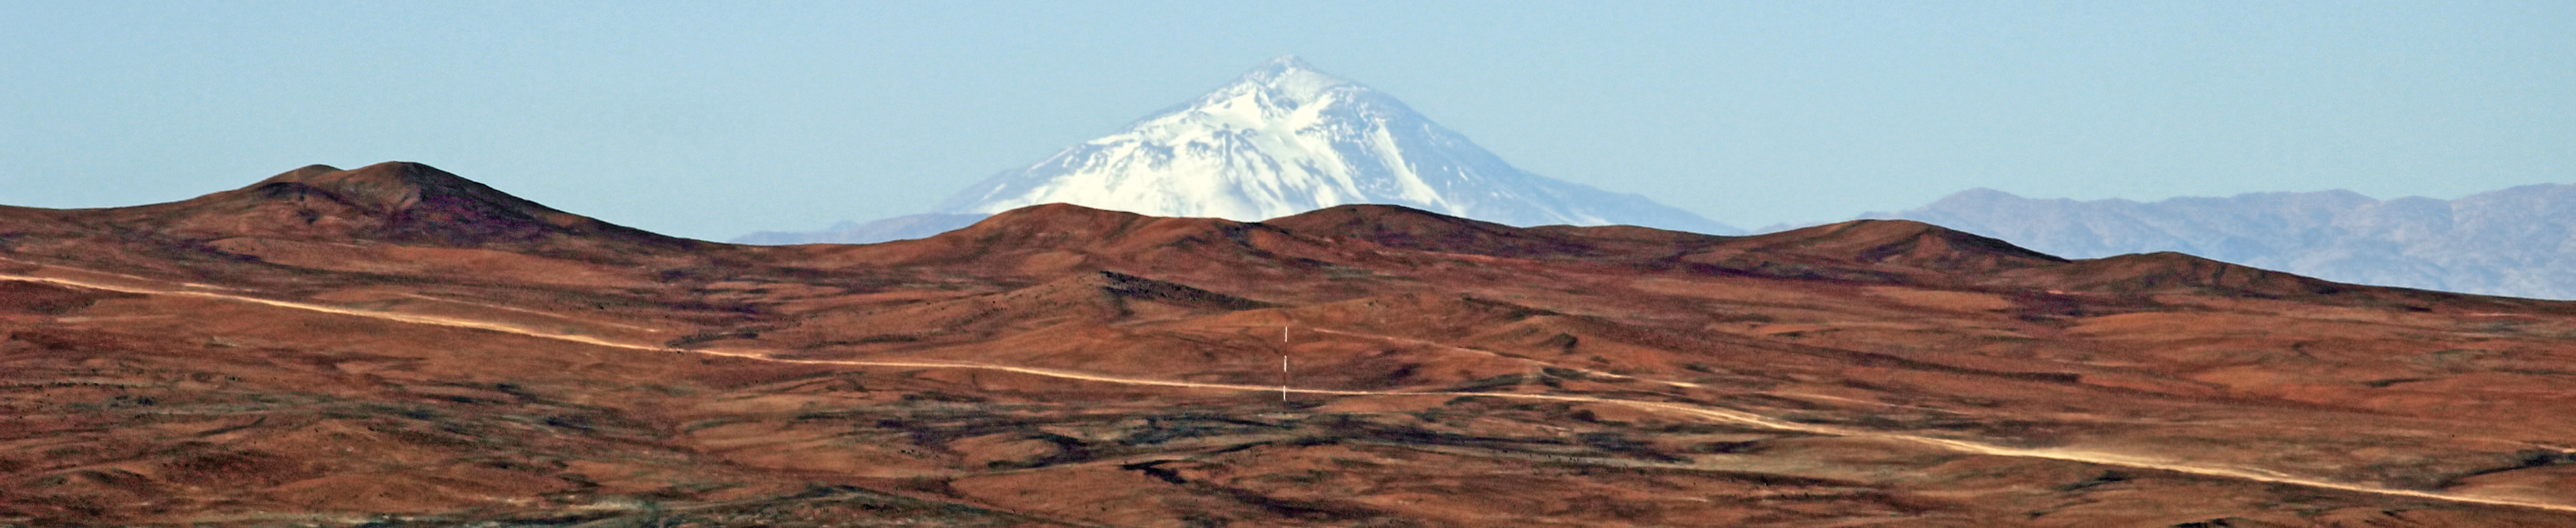

Atacama panorama

Panoramic image of part of the Atacama Desert, Chile.

Credit: ESO/D.Gadotti